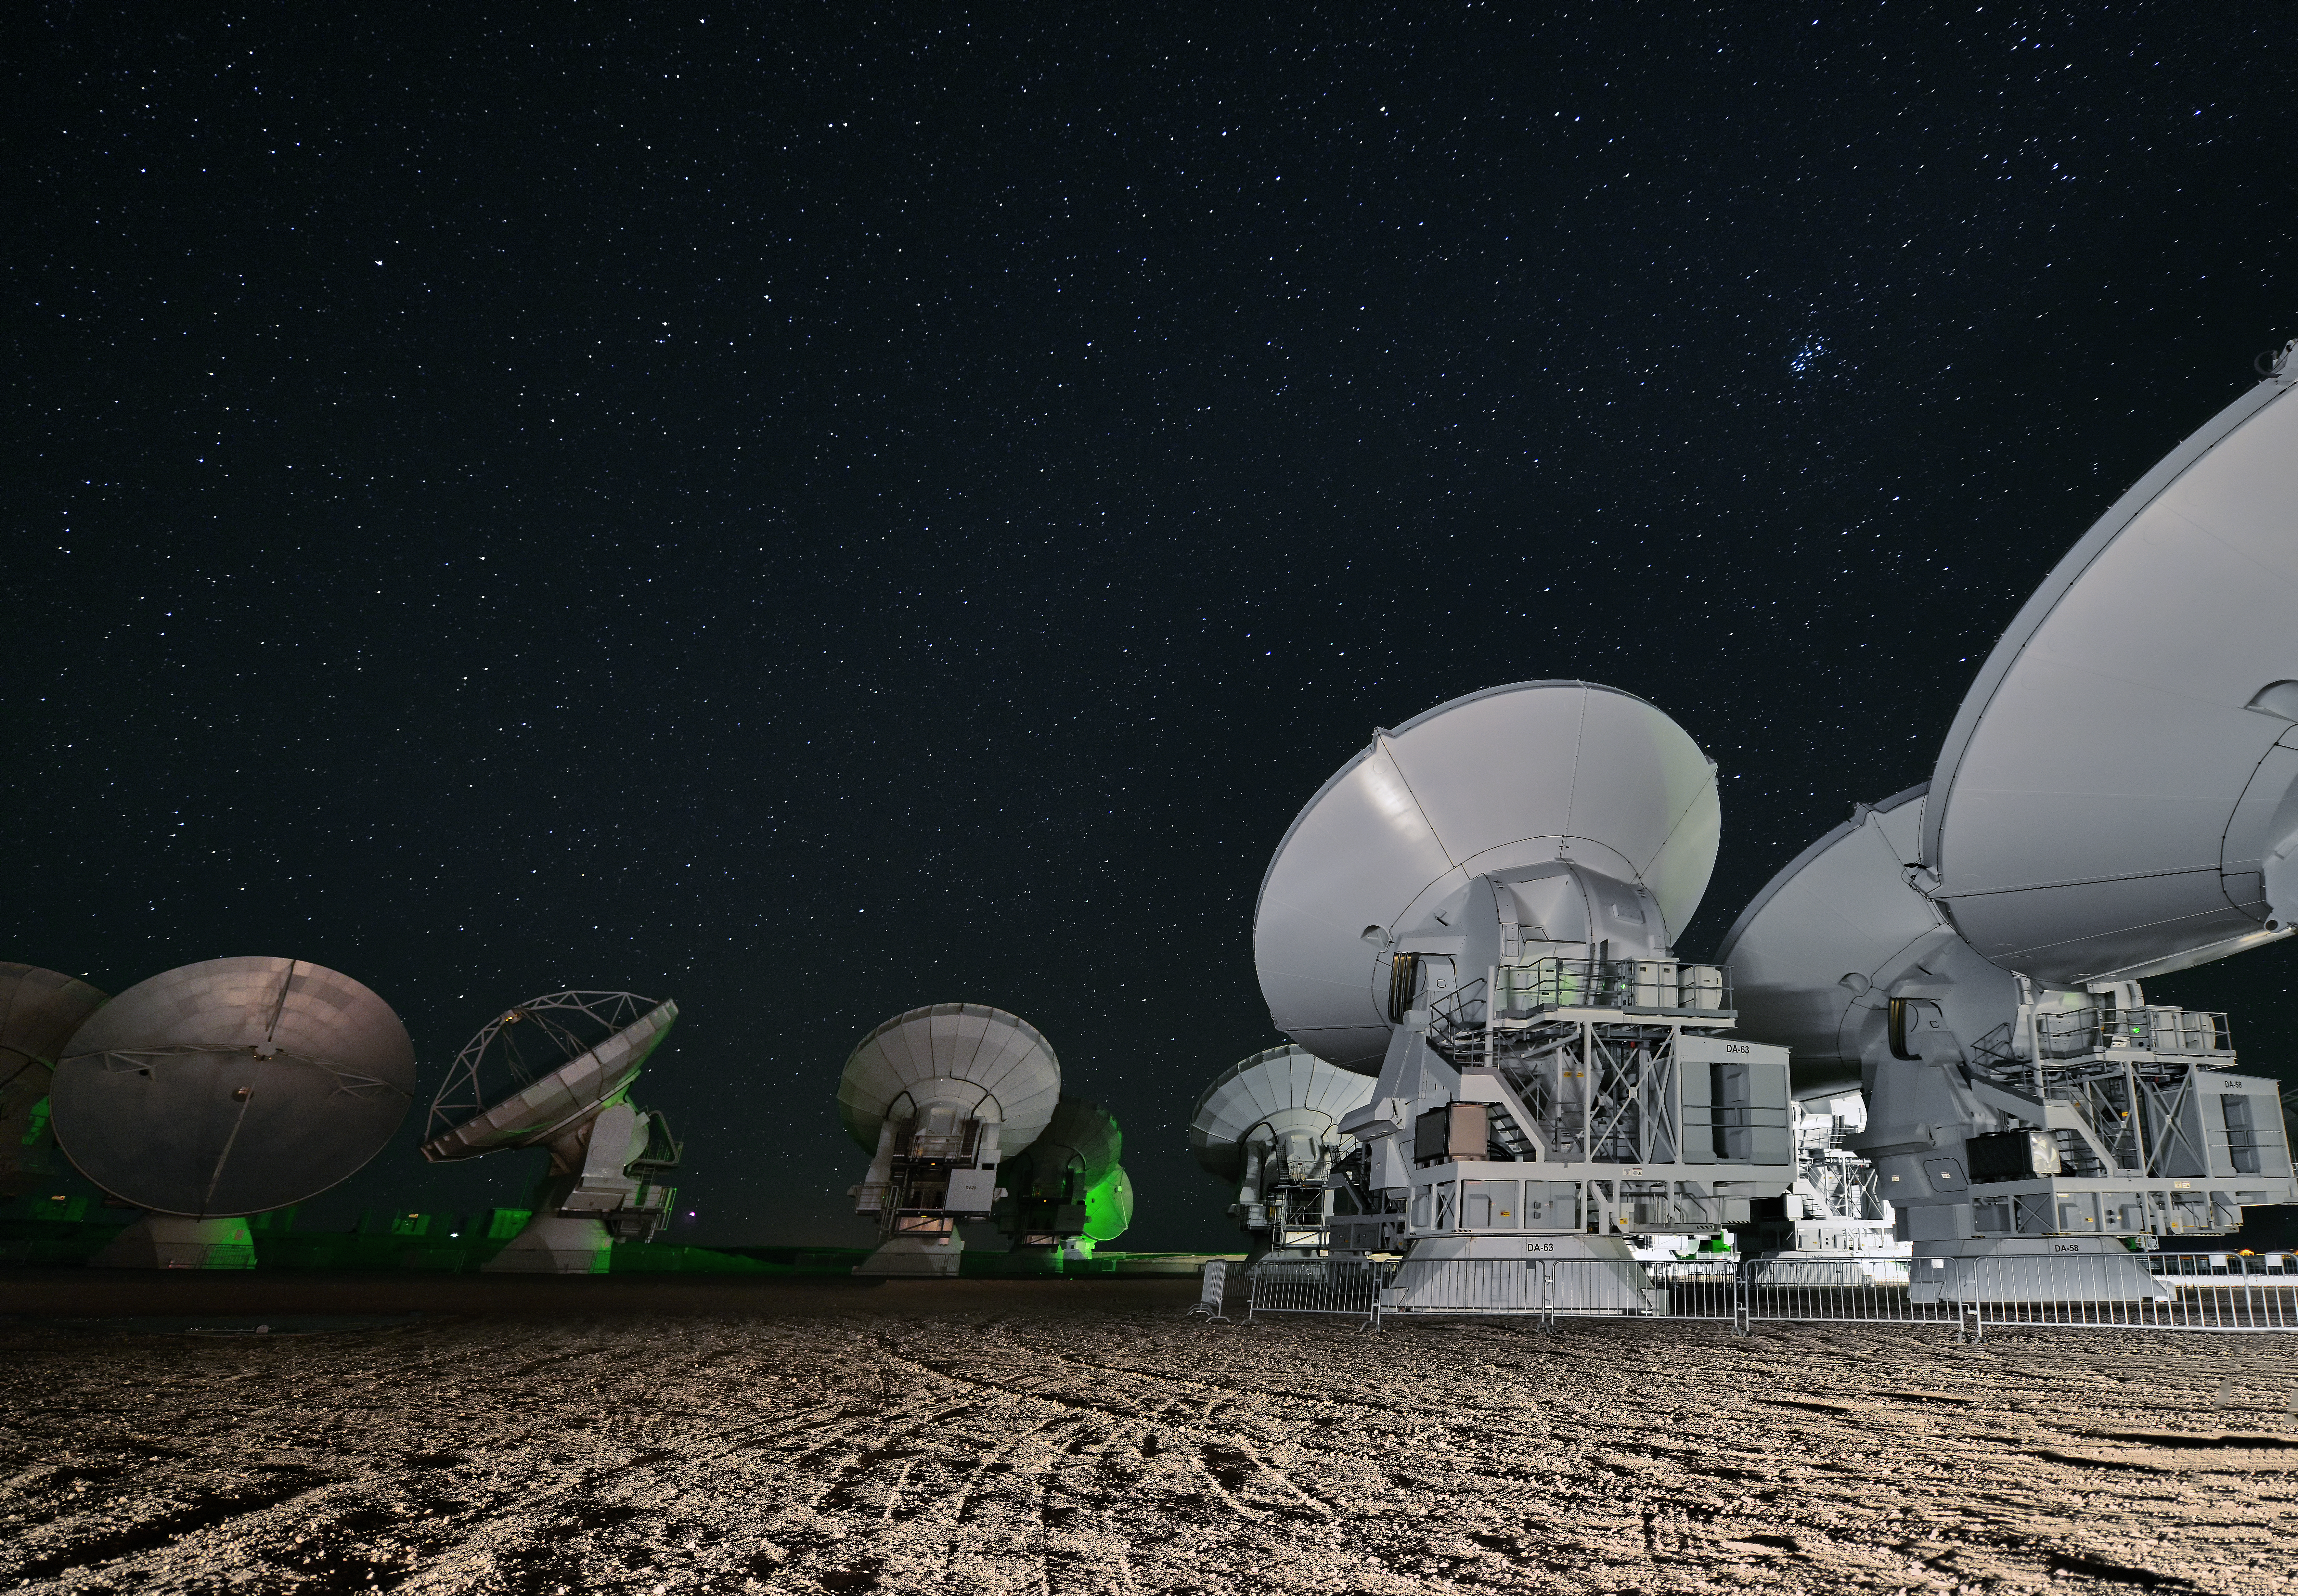

ALMA at night

ALMA at night. The ground of the Chajnantor plateau is streaked with tyre tracks and the sky is full of stars.

Credit: Enrico Sacchetti/ESO